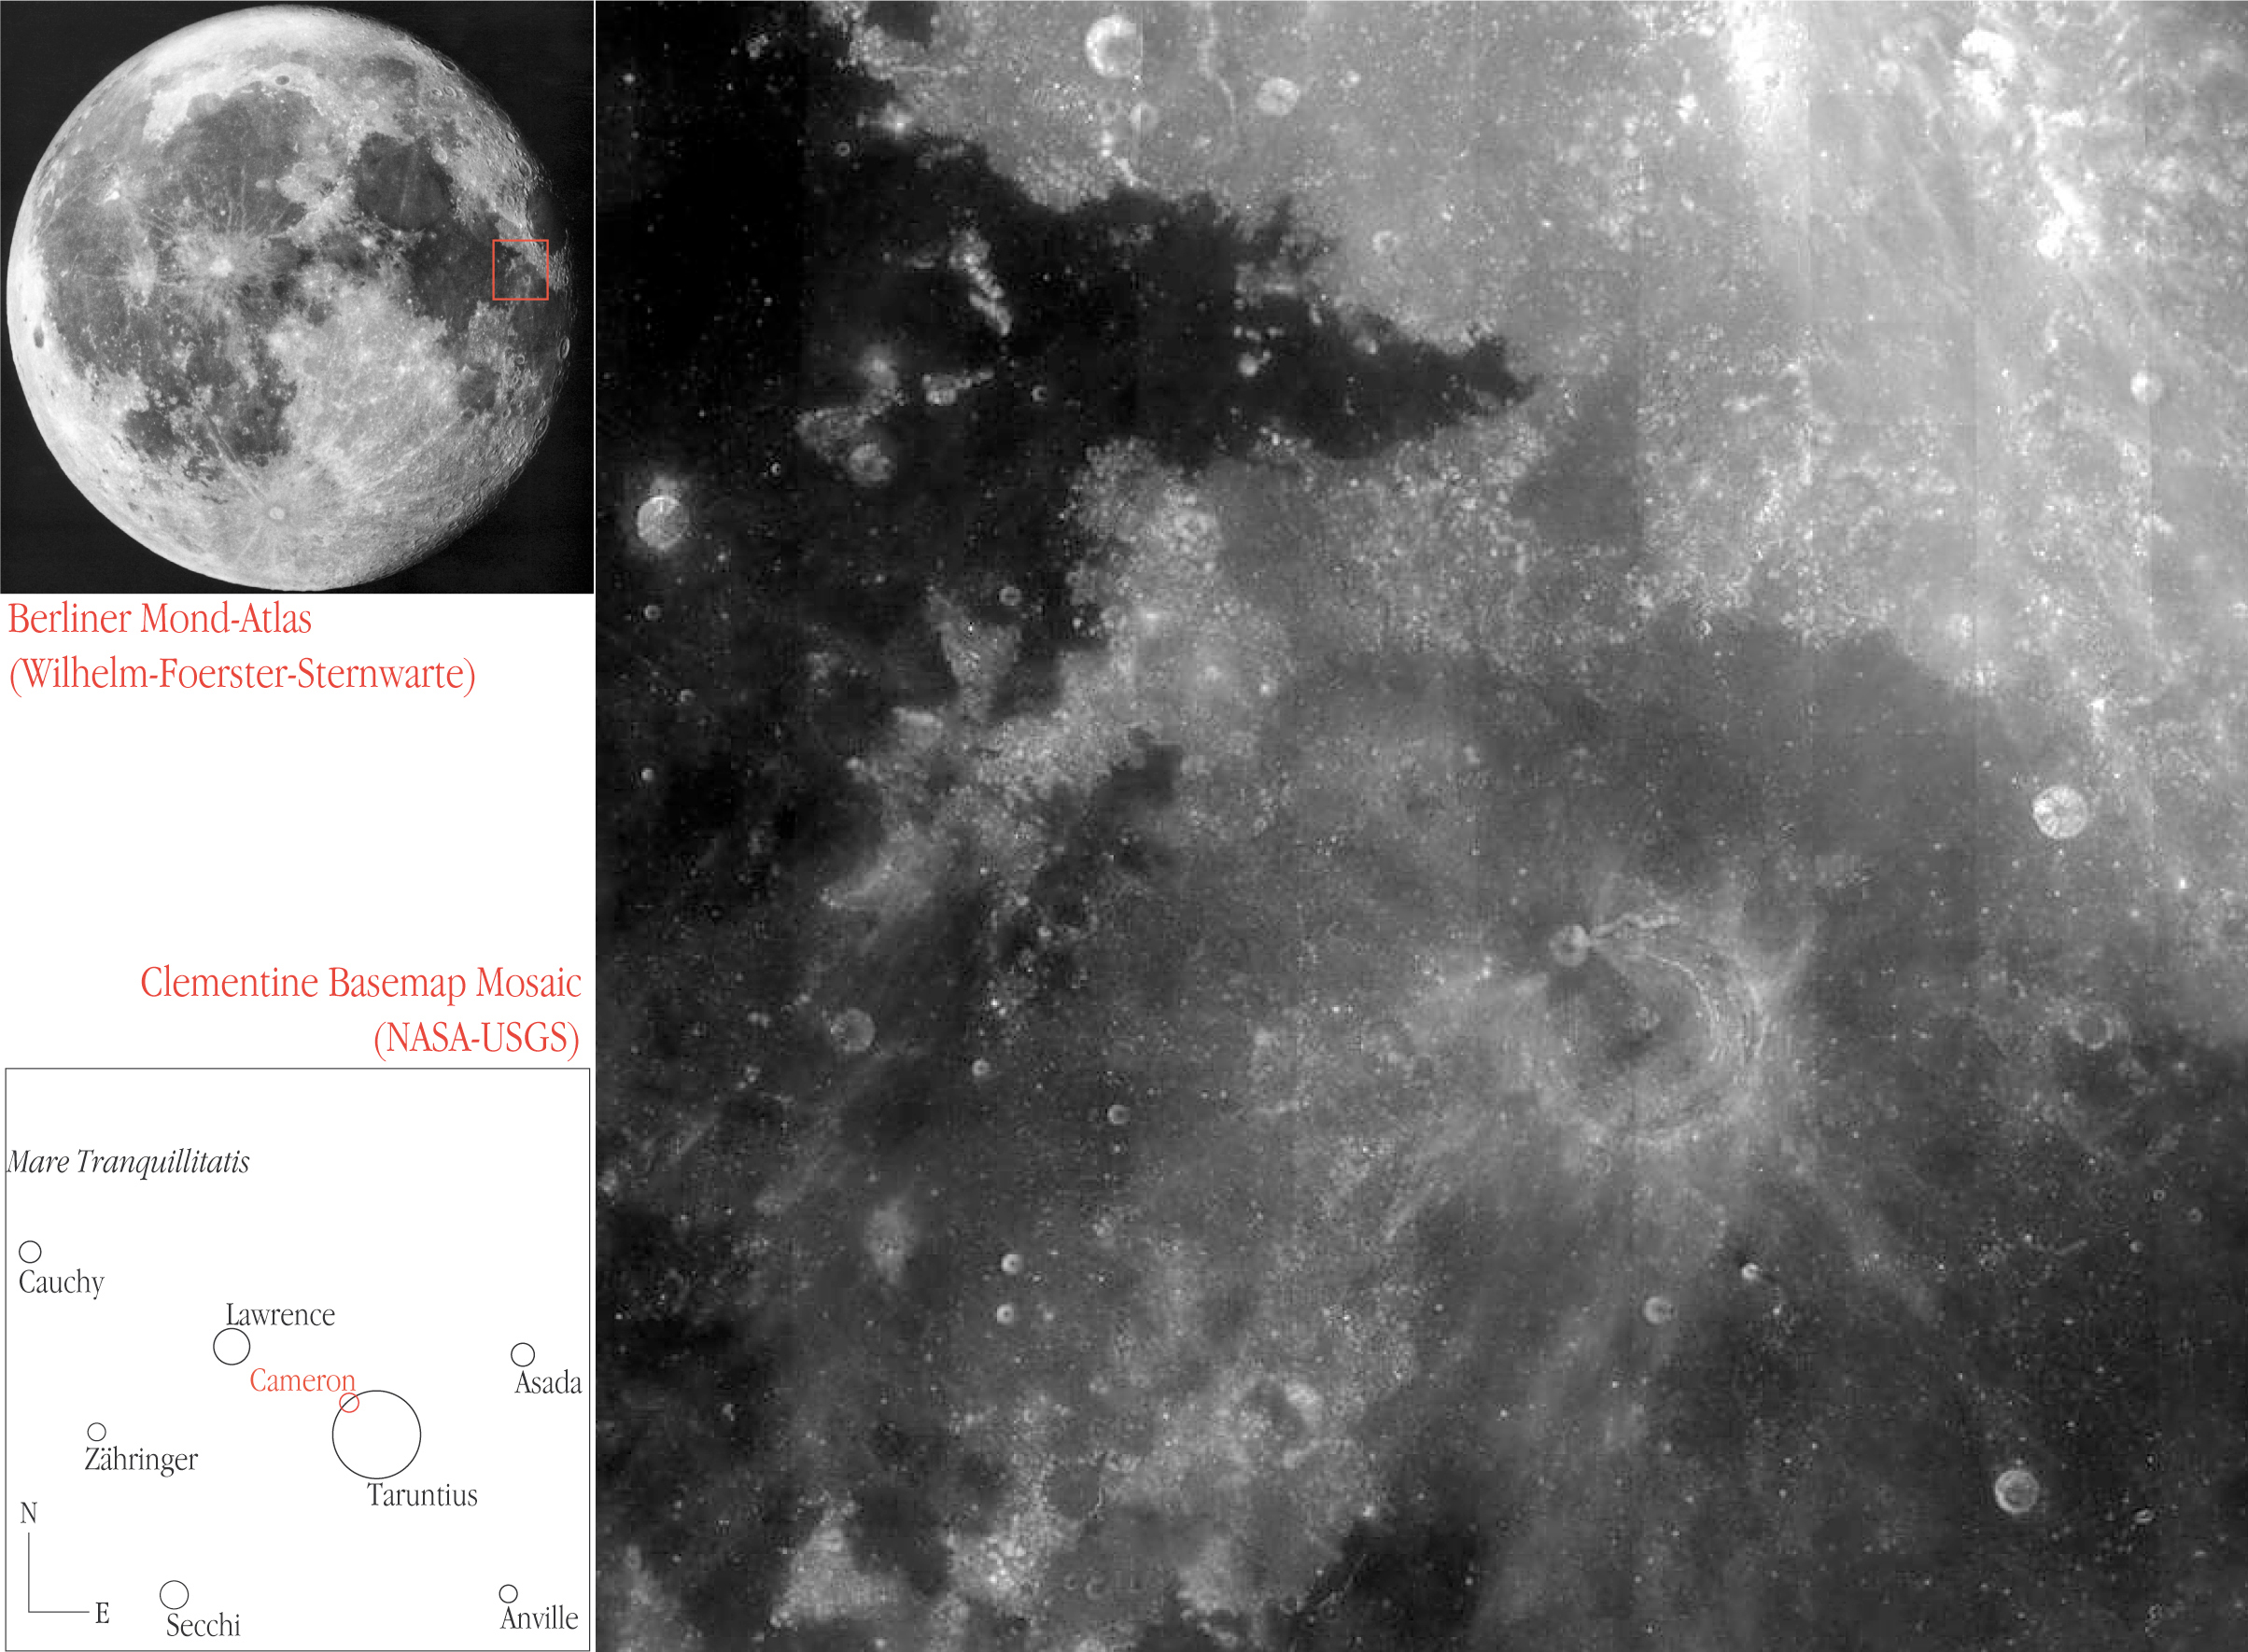

Location of the Lunar field imaged by NACO

Where is the NACO field at the Taruntius crater located on the Moon ? A 400 x 400 square km area surrounding this crater is shown in the right panel; it has been reproduced from a photo mosaique with 500-metre resolution based on exposures made in 1994 by NASA's "Clementine" spacecraft in lunar orbit. Taruntius, Cameron and other craters in this area are identified in the diagram at the lower left. The area covered by the Clementine photo is outlined on a photo of the entire Moon (upper left), obtained at nearly the same phase as when the NACO image was made

Credit: ESO